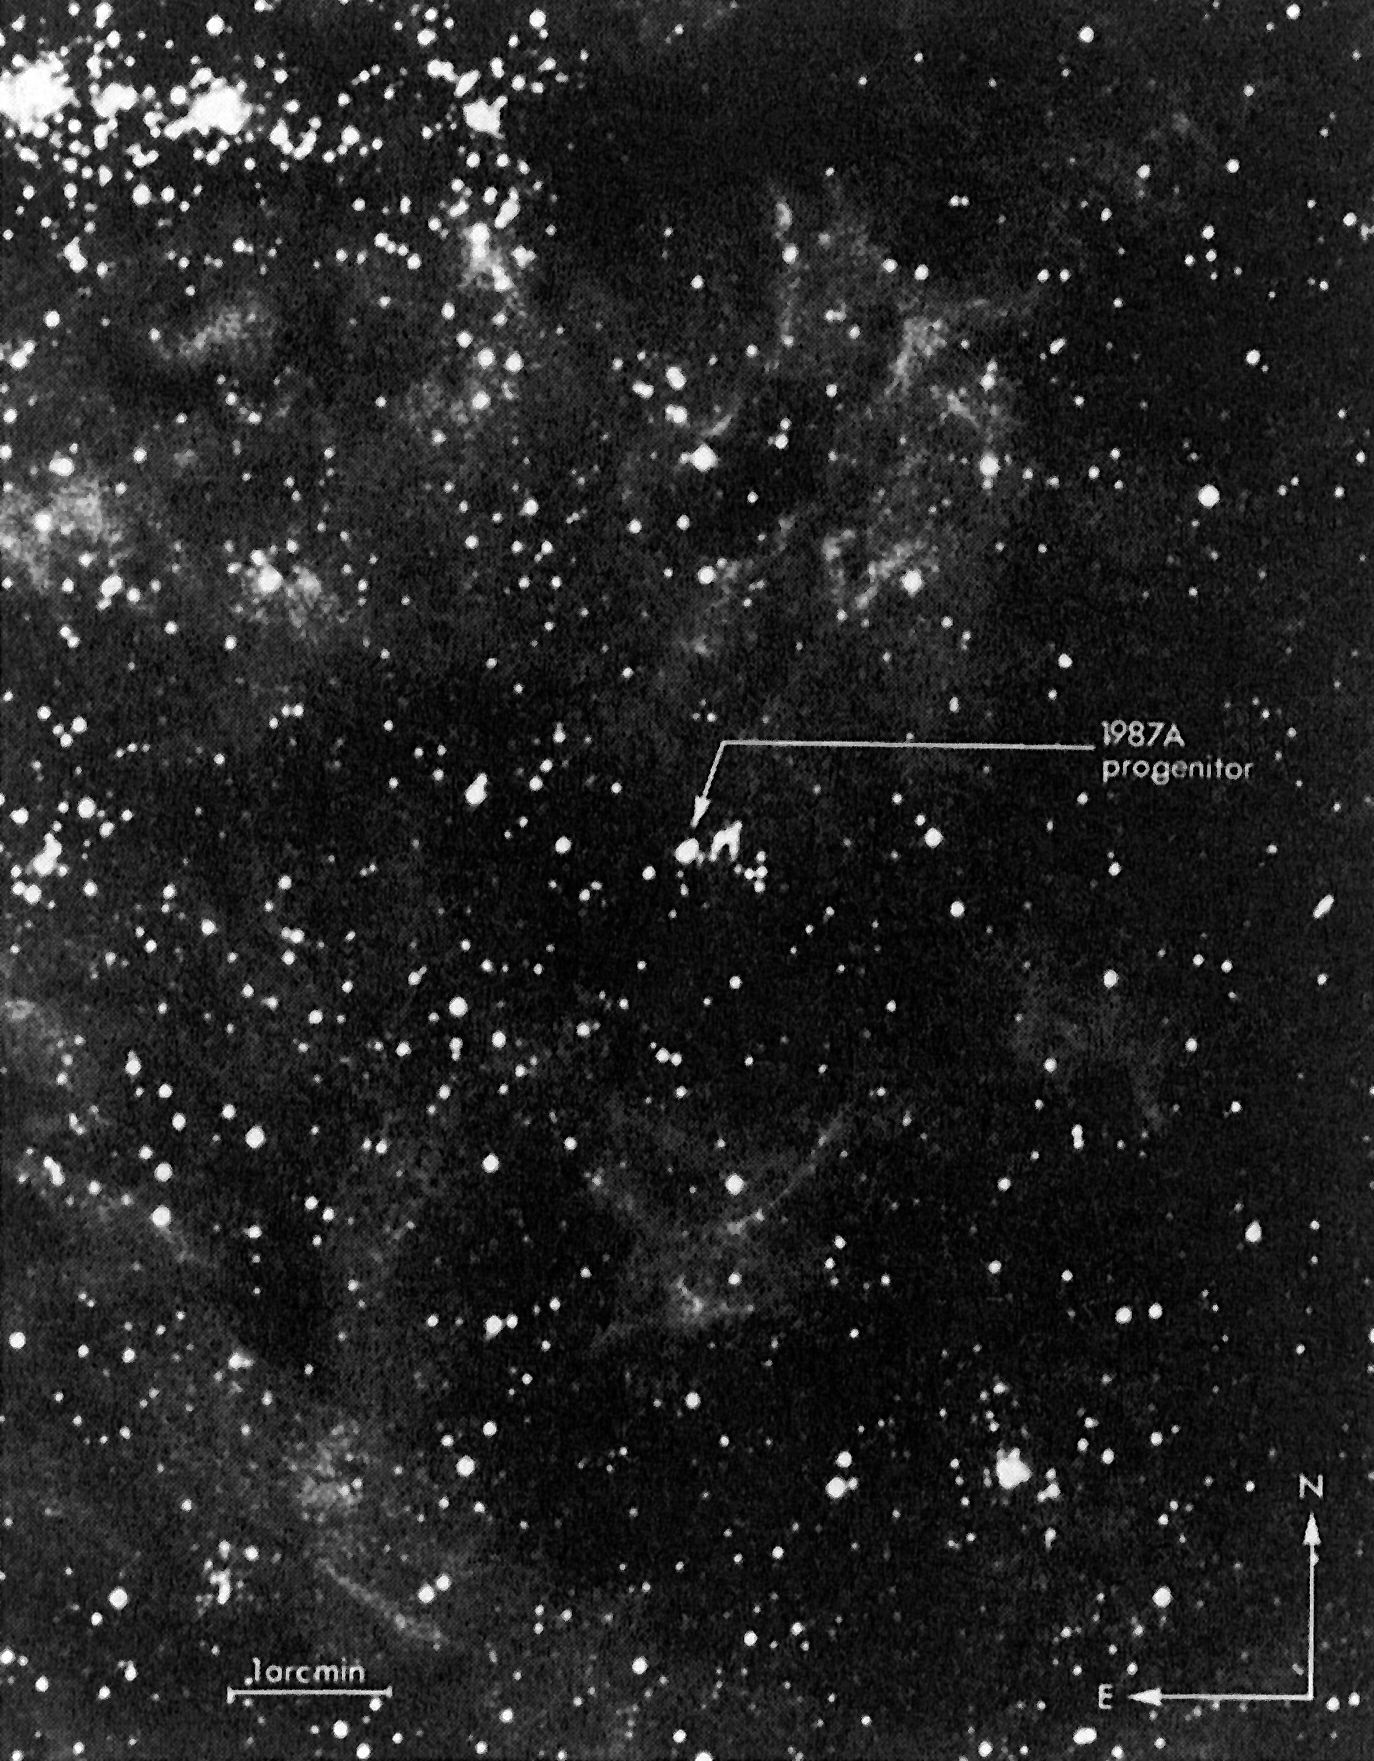

The star that exploded on February 23 in the Large Magellanic Cloud

The star that exploded on February 23 in the Large Magellanic Cloud (the progenitor of supernova 1987A) has now been identified. It was catalogued by in 1969 as an OB star of 12th magnitude and given the designation Sanduleak-69 202. Observations at the European Southern Observatory in the mid-1970's allowed to classify it as of spectral type B3 I, that is a very hot, supergiant star.

Credit: ESO